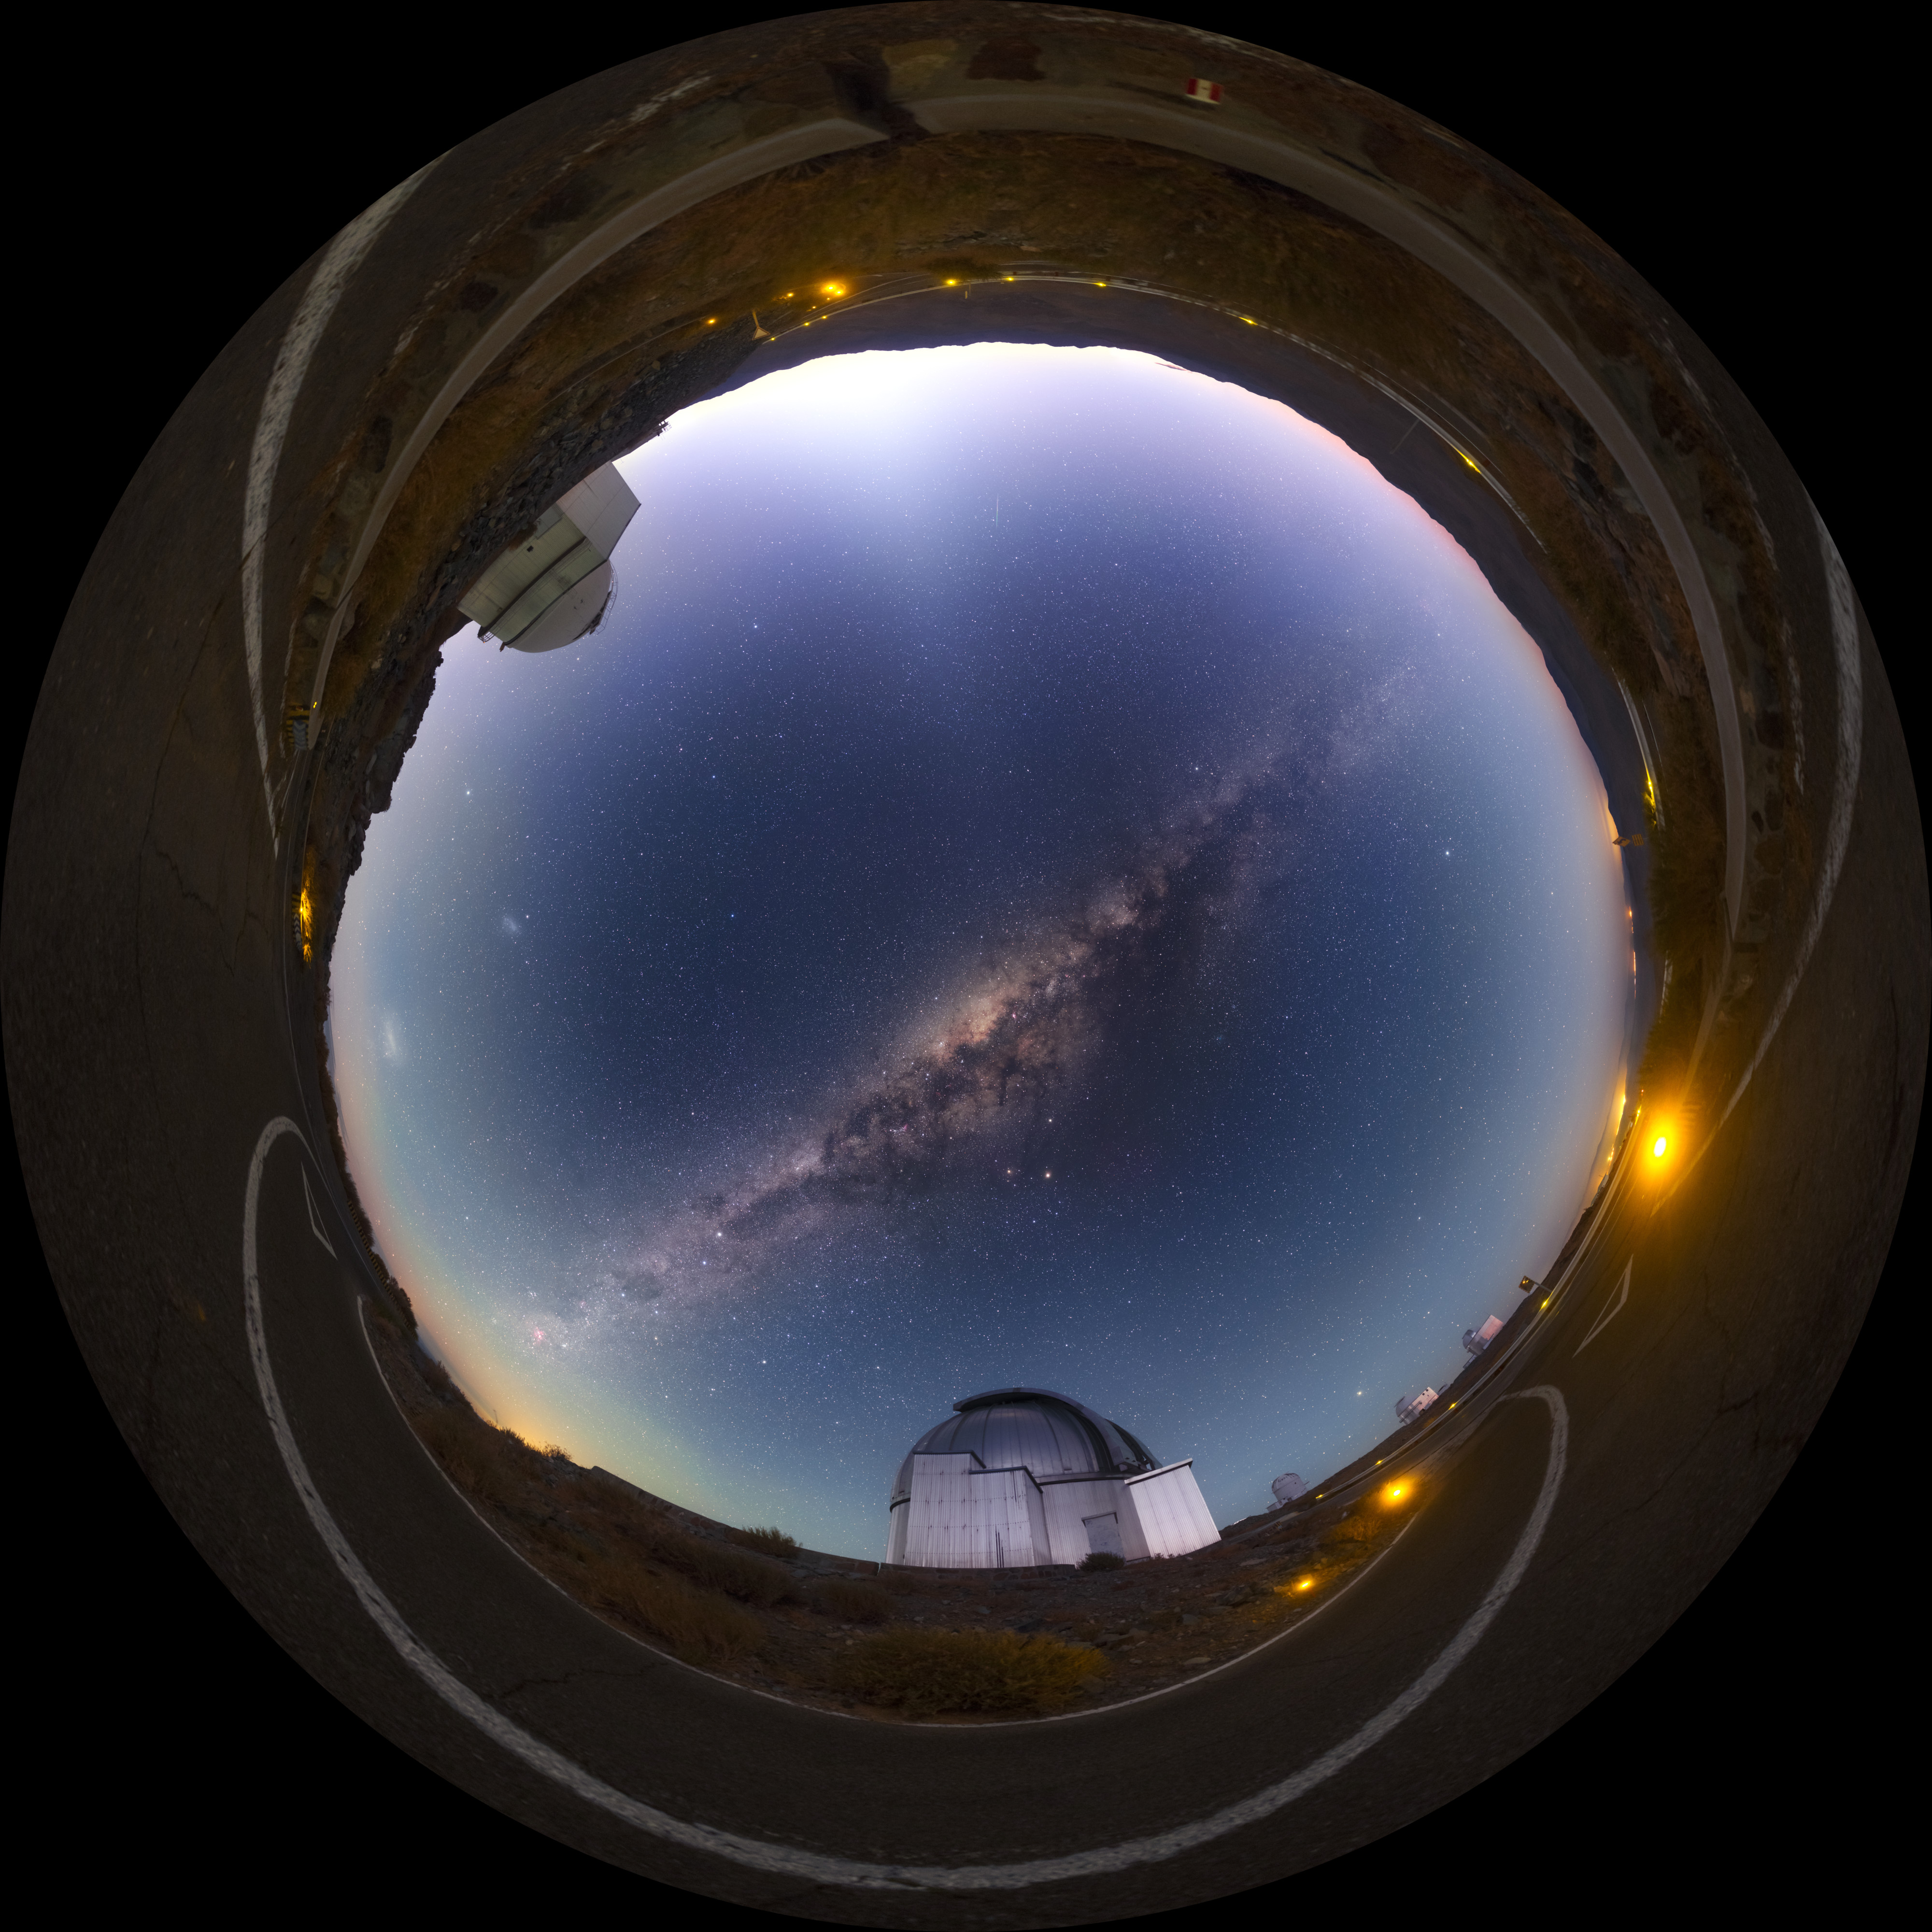

Dawn at La Silla — fisheye

The rising Sun brings an end to observations at ESO's La Silla Observatory in the Atacama desert of Chile. La Silla was ESO's first observatory in Chile, the telescopes there taking their first light from the Universe in the late 1960s.

Credit: P. Horálek/ESO